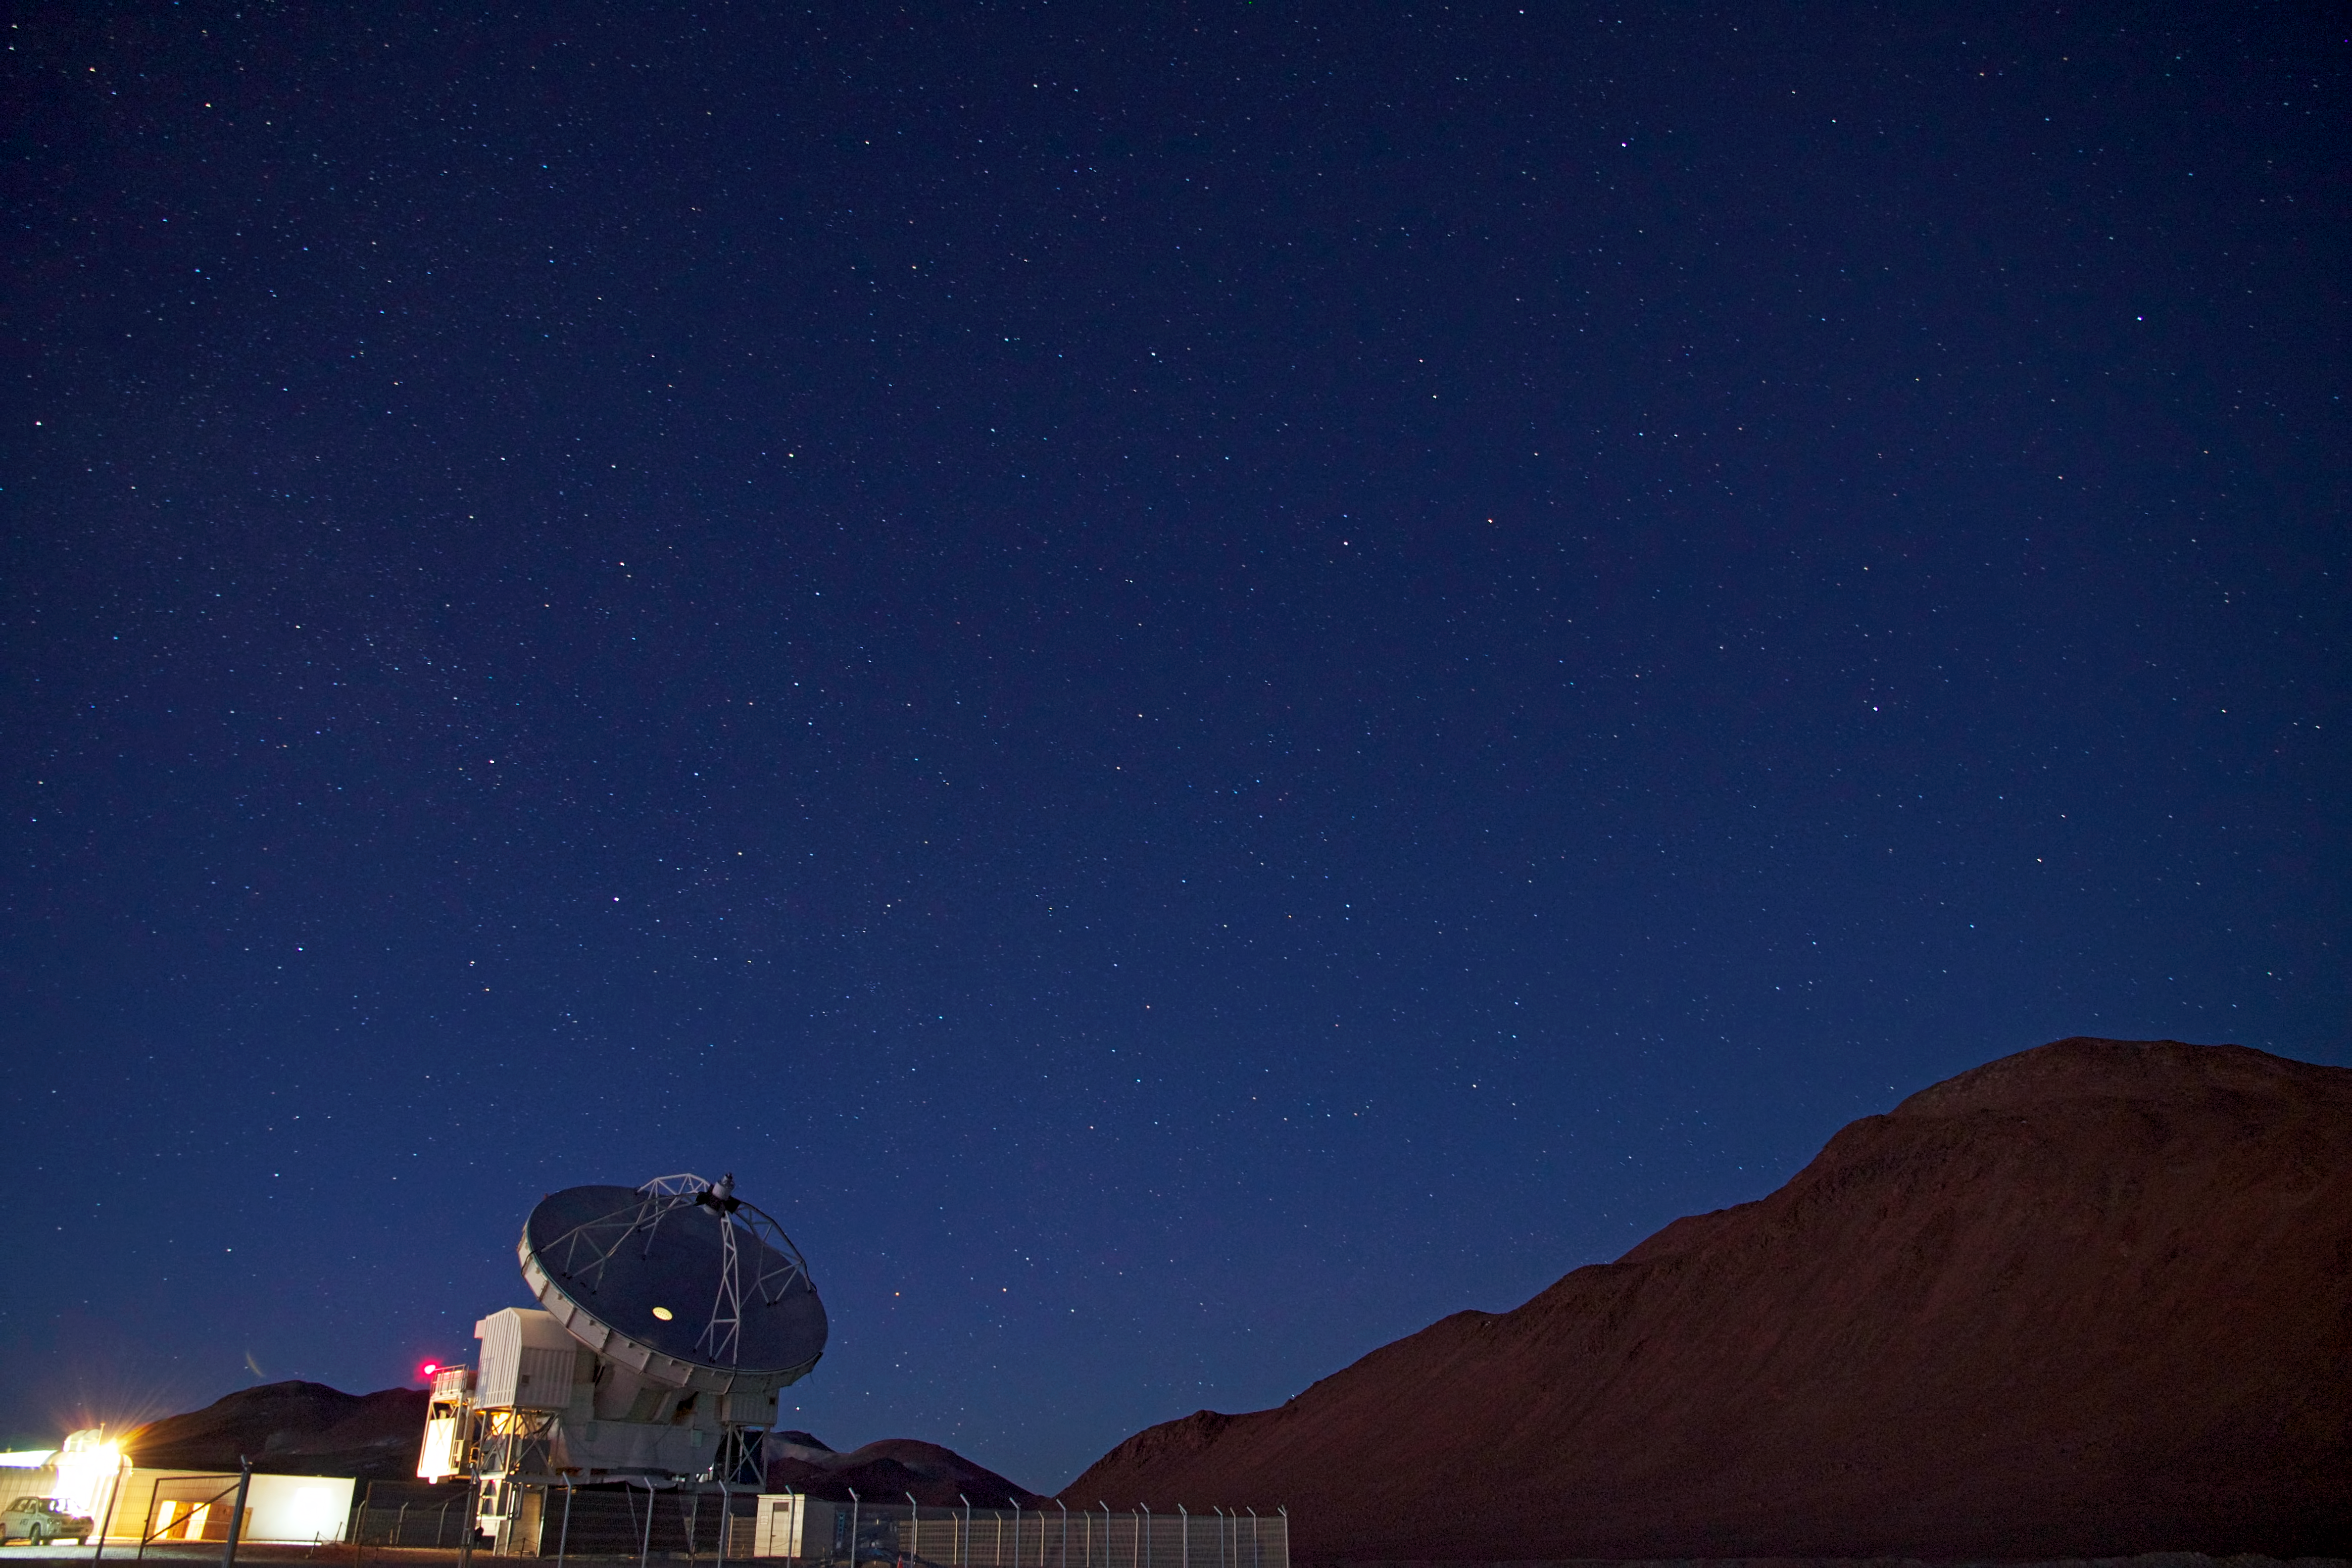

APEX at night

The Atacama Pathfinder Experiment (APEX) is a 12-metre antenna to observe the sky in millimetre and submillimetre light. APEX is located at 5100 metres altitude on the Chajnantor Plateau, near San Pedro de Atacama, in the II Region of Chile. In the picture on the right is the 5600-metre-high Cerro Chajnantor. Millimetre and submillimetre radiation is difficult to detect from the ground because it is strongly absorbed by the water vapour in the Earth's atmosphere. For this reason, an extremely dry and high altitude site is needed, such as Chajnantor.

Credit: ESO